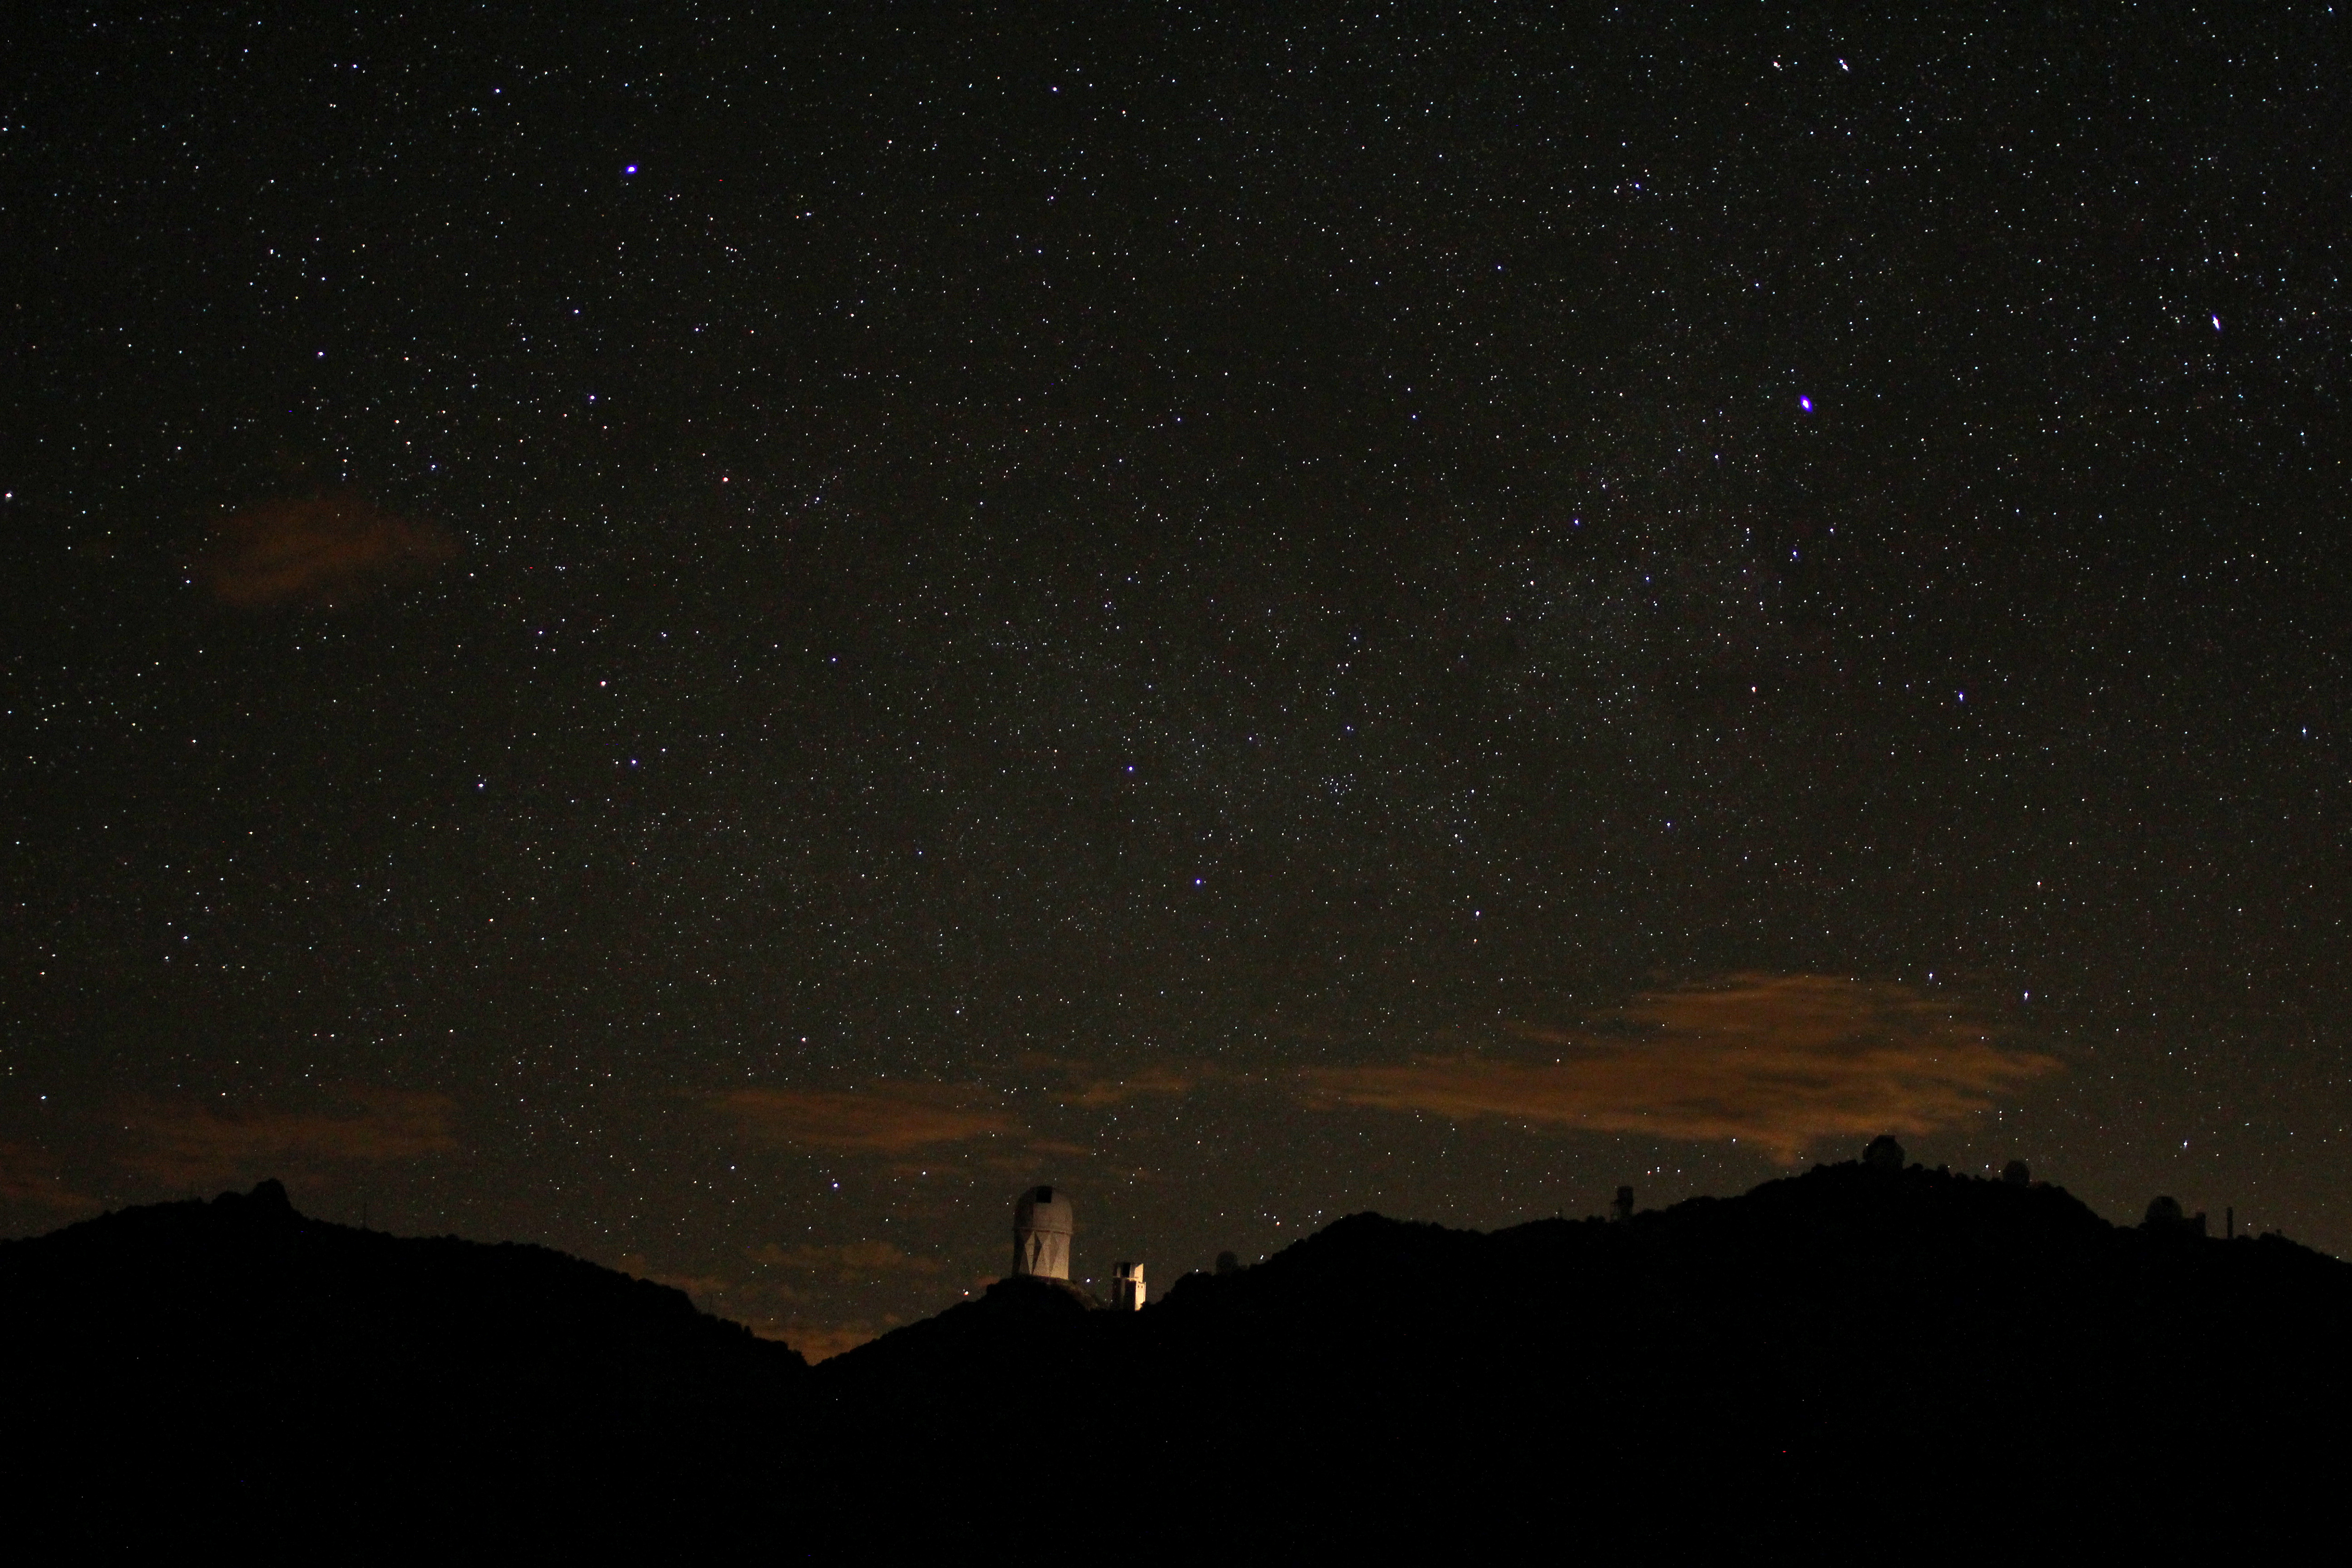

Kitt Peak National Observatory at Night

A view of the night sky over Kitt Peak National Observatory. The National Science Foundation’s (NSF) 4-meter Mayall Telescope is being lit by headlights from a passing car.

Credit: P. Marenfeld/NOIRLab/NSF/AURA